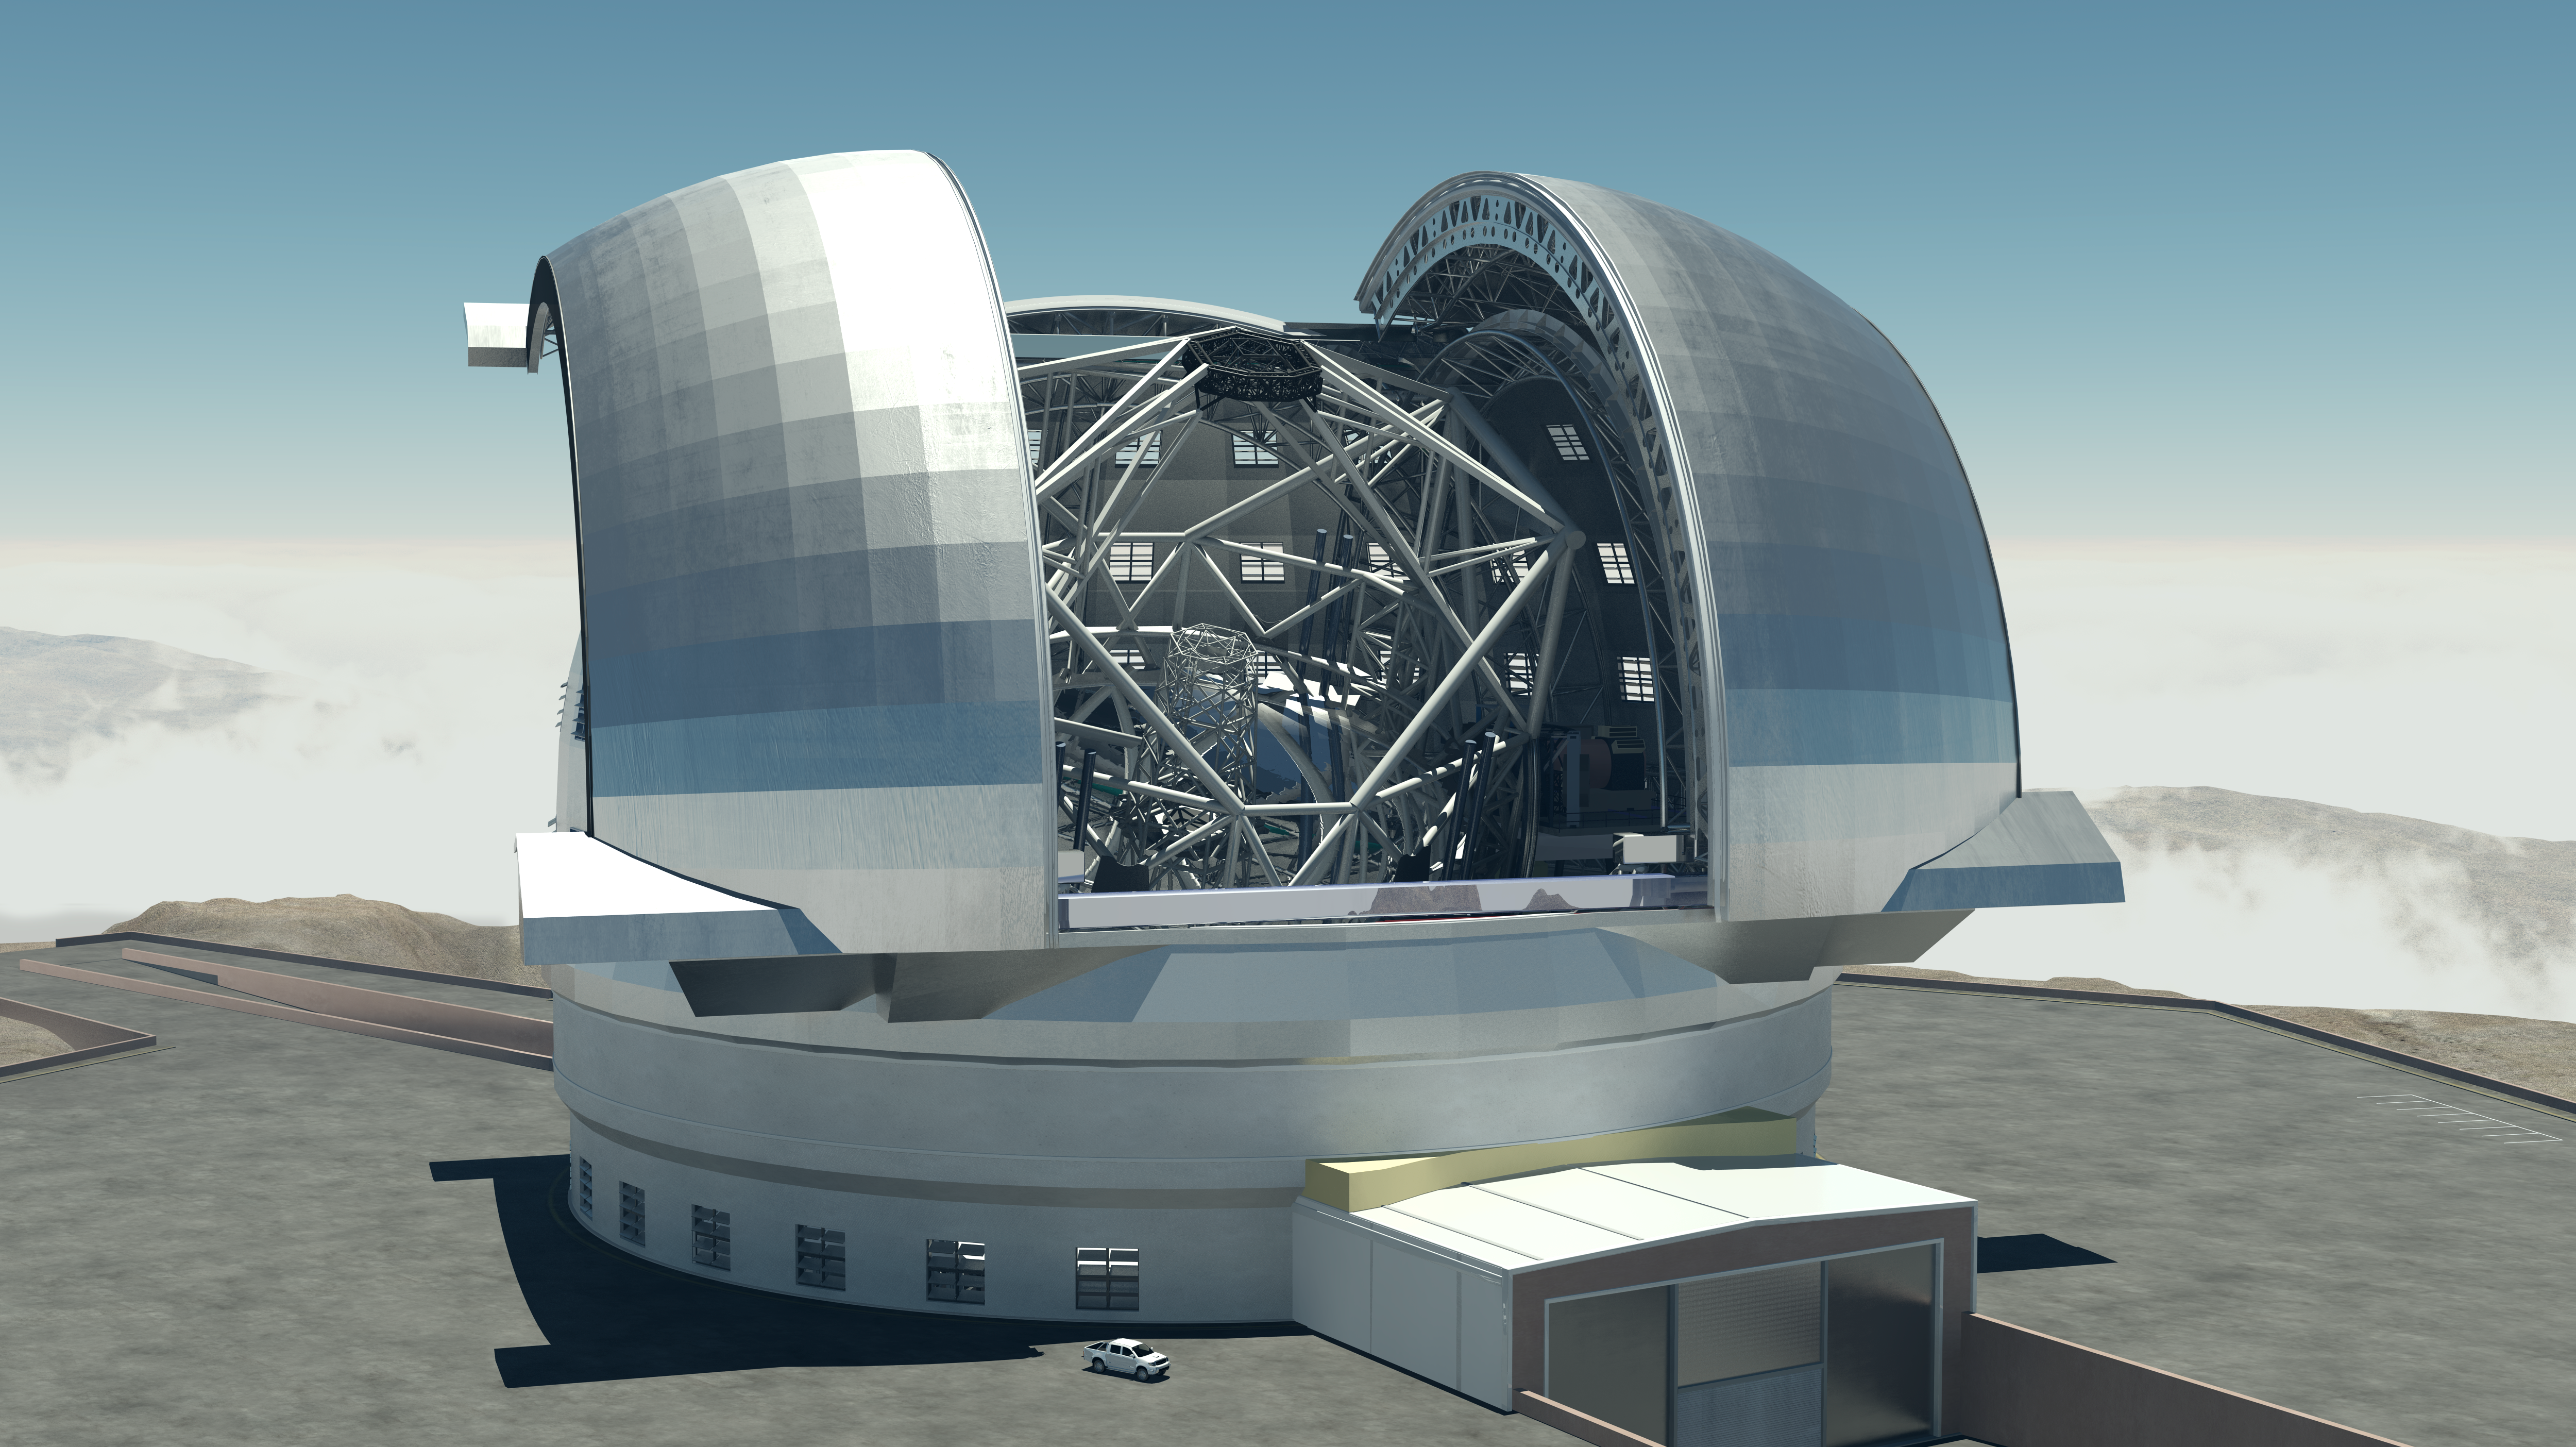

The E-ELT

A three-dimensional model of the European Extremely Large Telescope in its enormous enclosure. The main mirror will have a diameter of 39 metres, and the height of the whole building will be 100 metres. A comparison with the car in the lower part of the image conveys a feeling of the observatory's impressive size.

The design for the E-ELT shown here was published in 2009 and is preliminary.

Credit: Swinburne Astronomy Productions/ESO